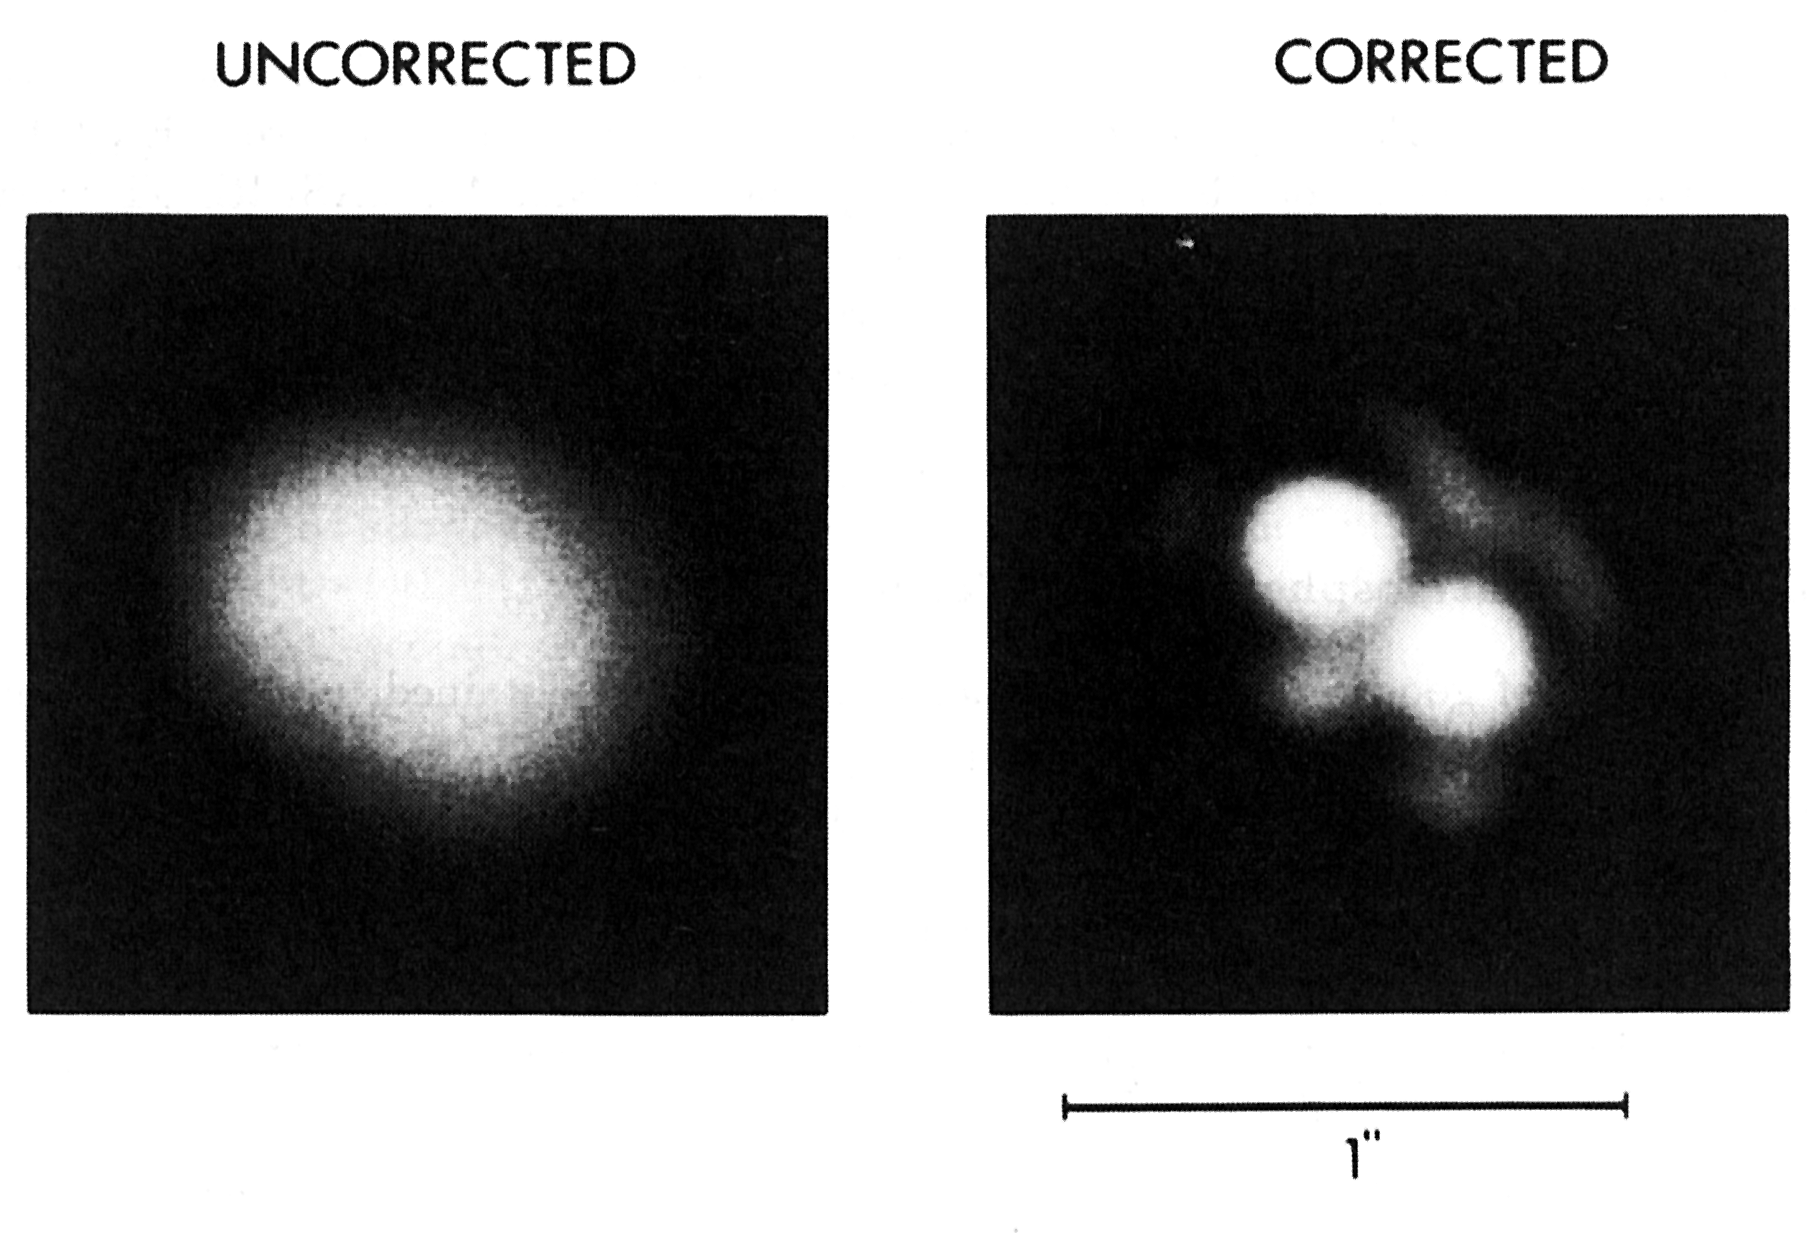

Adaptive optics at the ESO 3.6 m telescope

Adaptive optics at the ESO 3.6 m telescope. This B/W photo illustrates the dramatic improvement in image sharpness which is obtained with adaptive optics at the ESO 3.6 m telescope.

Credit: ESO